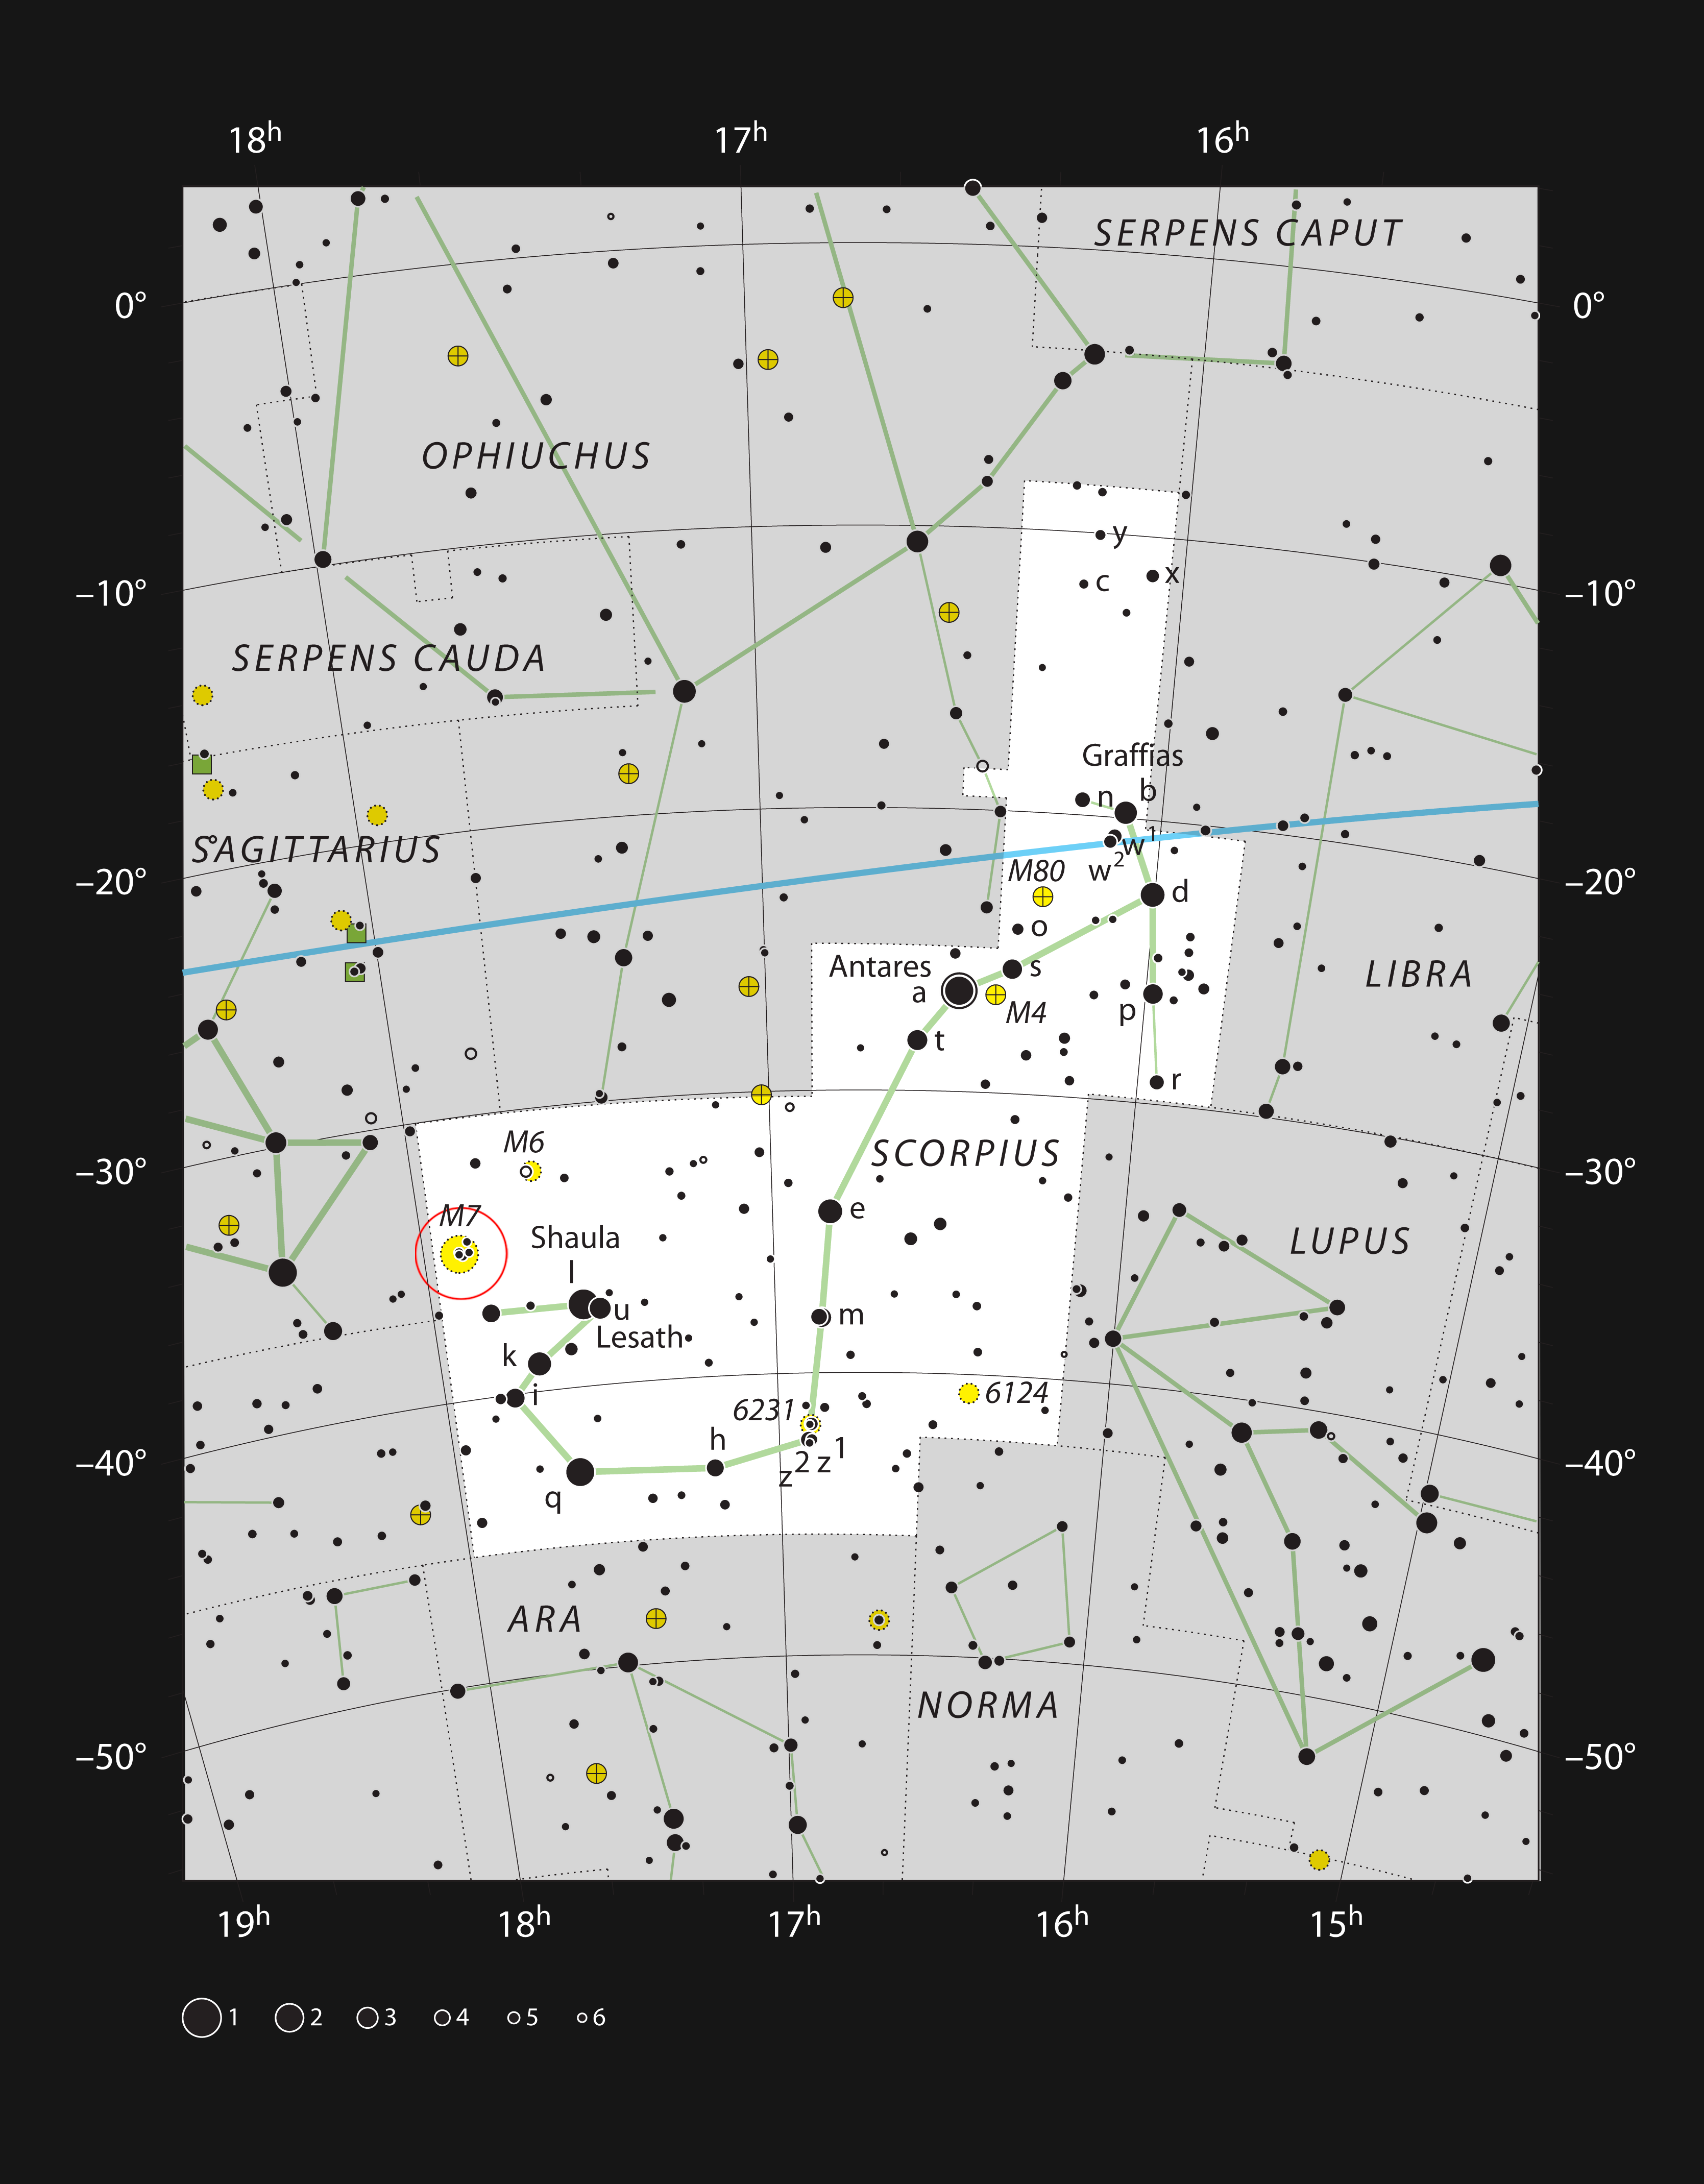

The bright star cluster Messier 7 in the constellation of Scorpius

This chart shows the bright constellation of Scorpius (The Scorpion). Most of the stars that can be seen in a dark sky with the unaided eye are marked. The location of the bright star cluster Messier 7 is indicated with a red circle. This cluster can be easily seen with the naked eye on a dark night as a fuzzy patch in the heart of the Milky Way.

Credit: ESO, IAU and Sky & Telescope